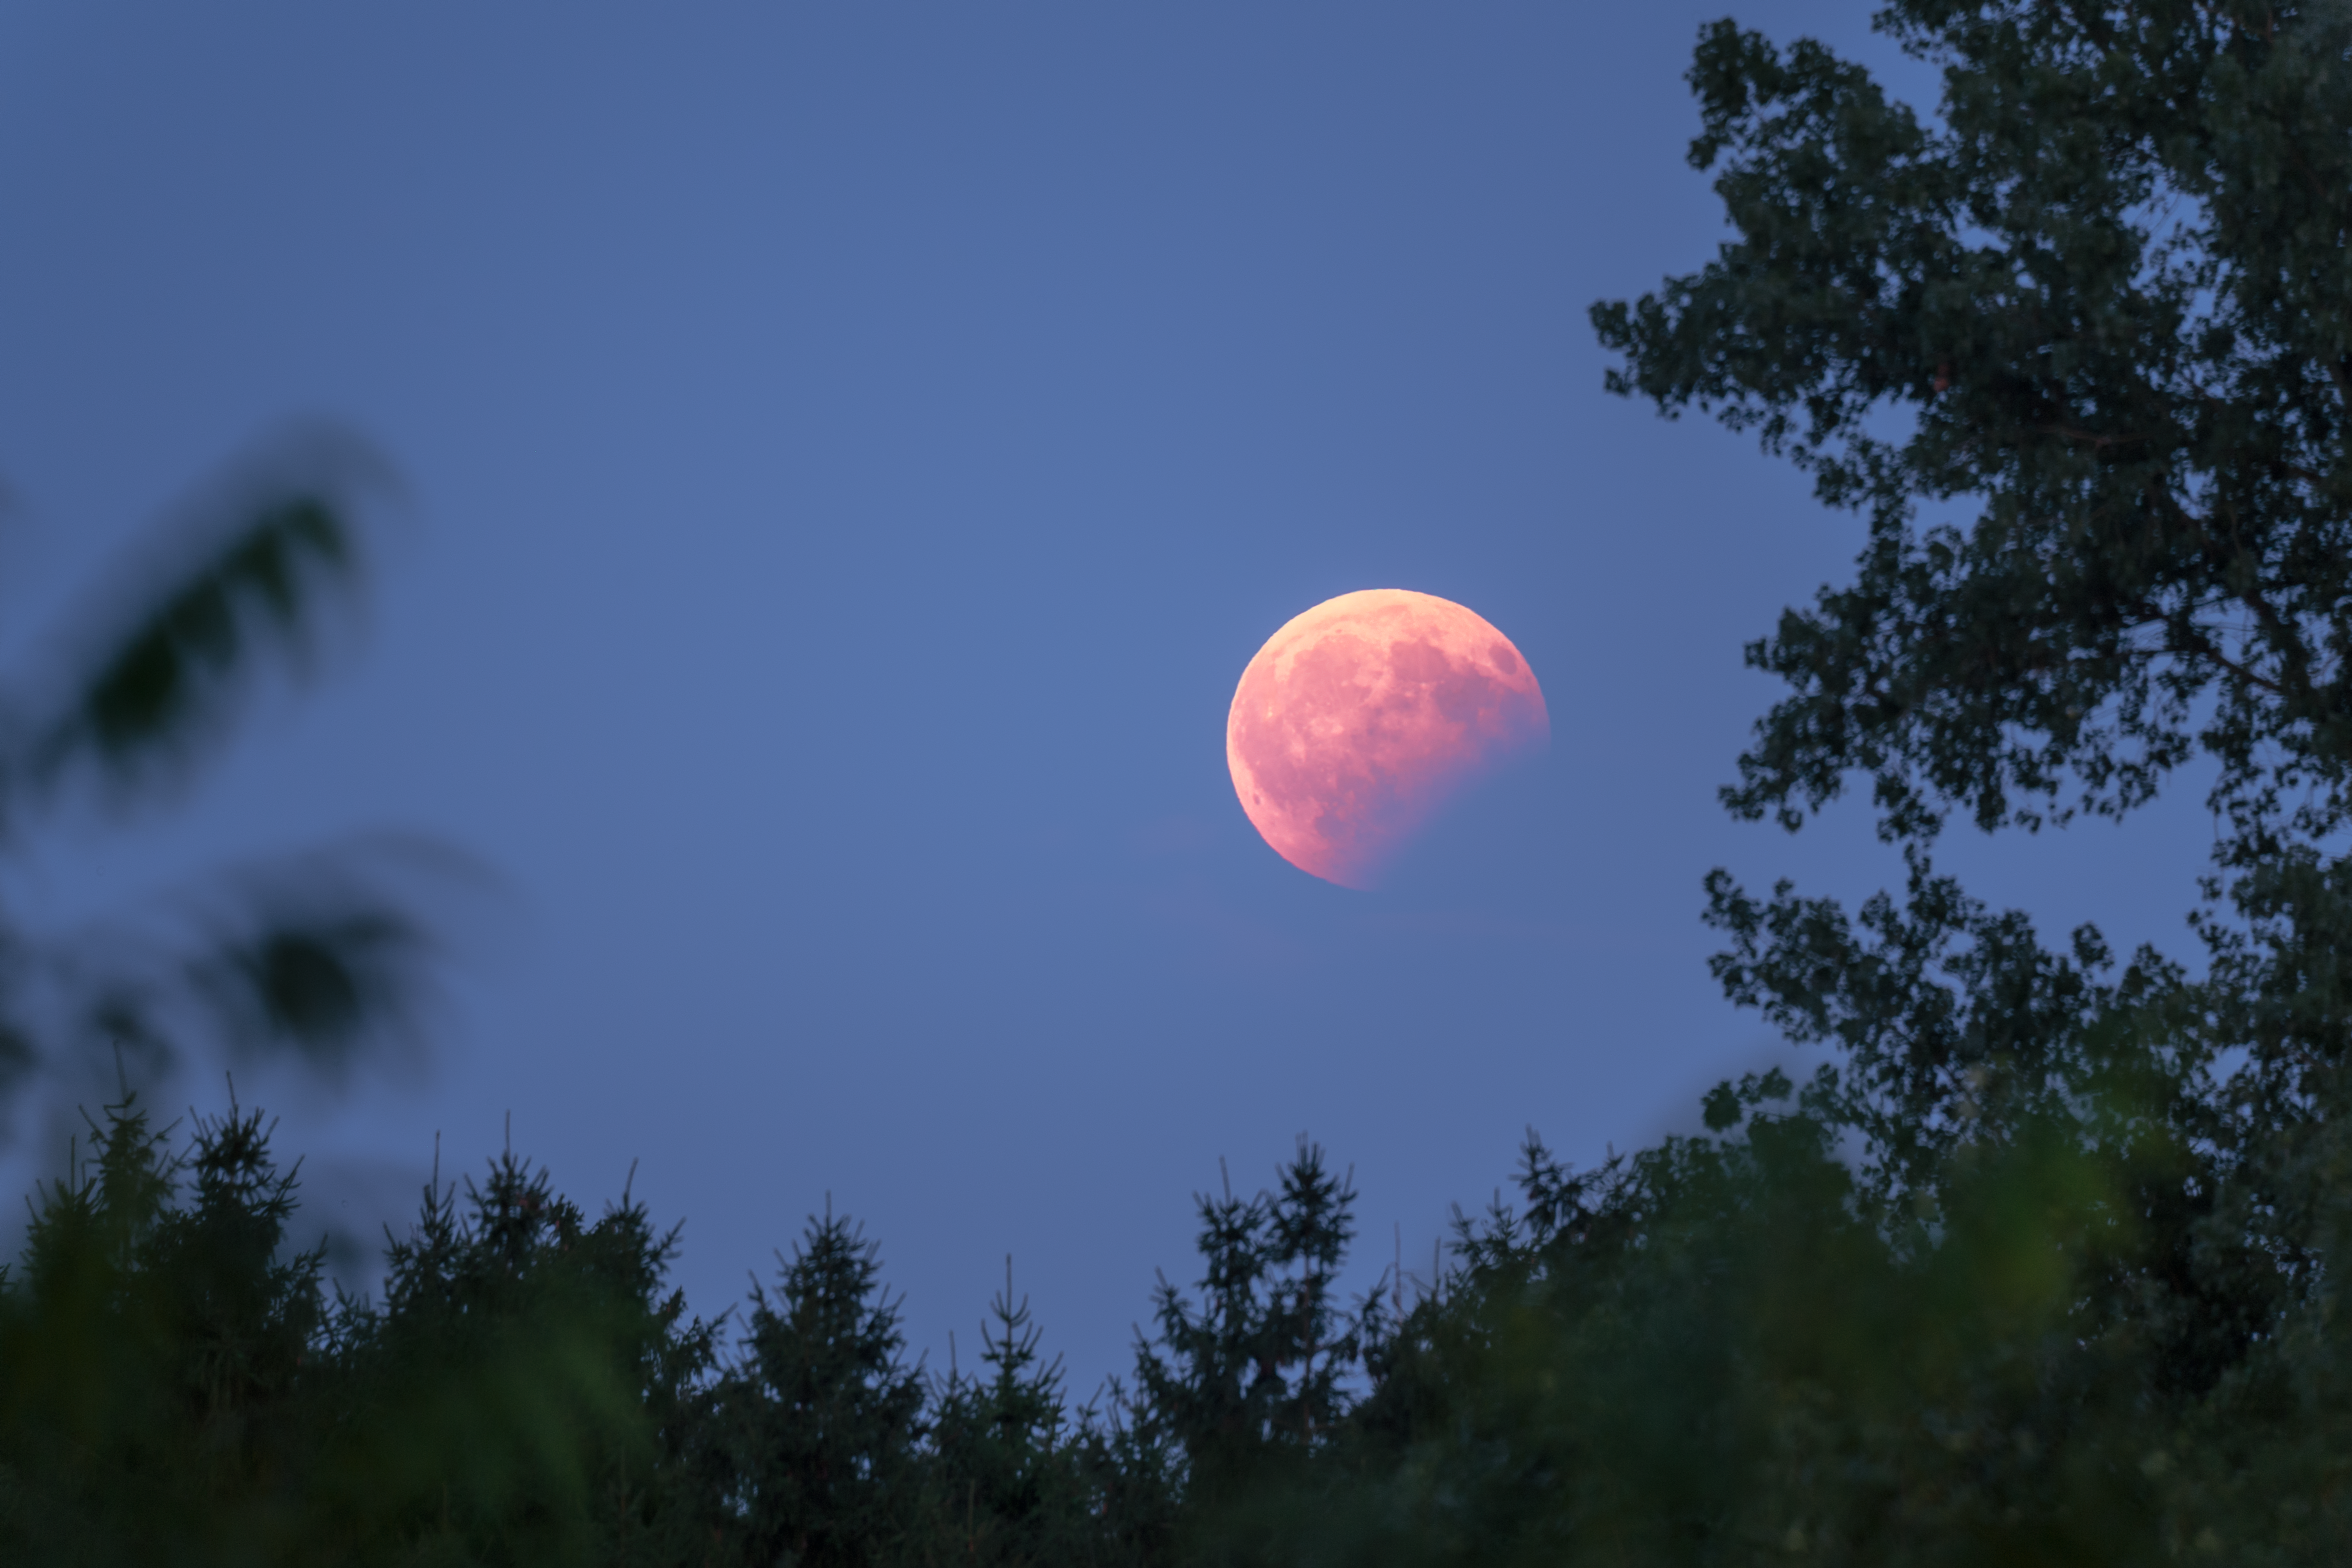

Lunar eclipse seen from Garching

This image was taken by ESO Photo Ambassador Petr Horálek, and shows a partial lunar eclipse near its peak, as visible from the roof of the ESO Headquarters in Garching, Germany on 7 August 2017.

The entire Moon is turned red by its light scattering through the Earth’s atmosphere. Meanwhile, the bottom right part of the full Moon blends into the sky having entered the umbra of the Earth’s shadow.

Credit: ESO/P. Horálek